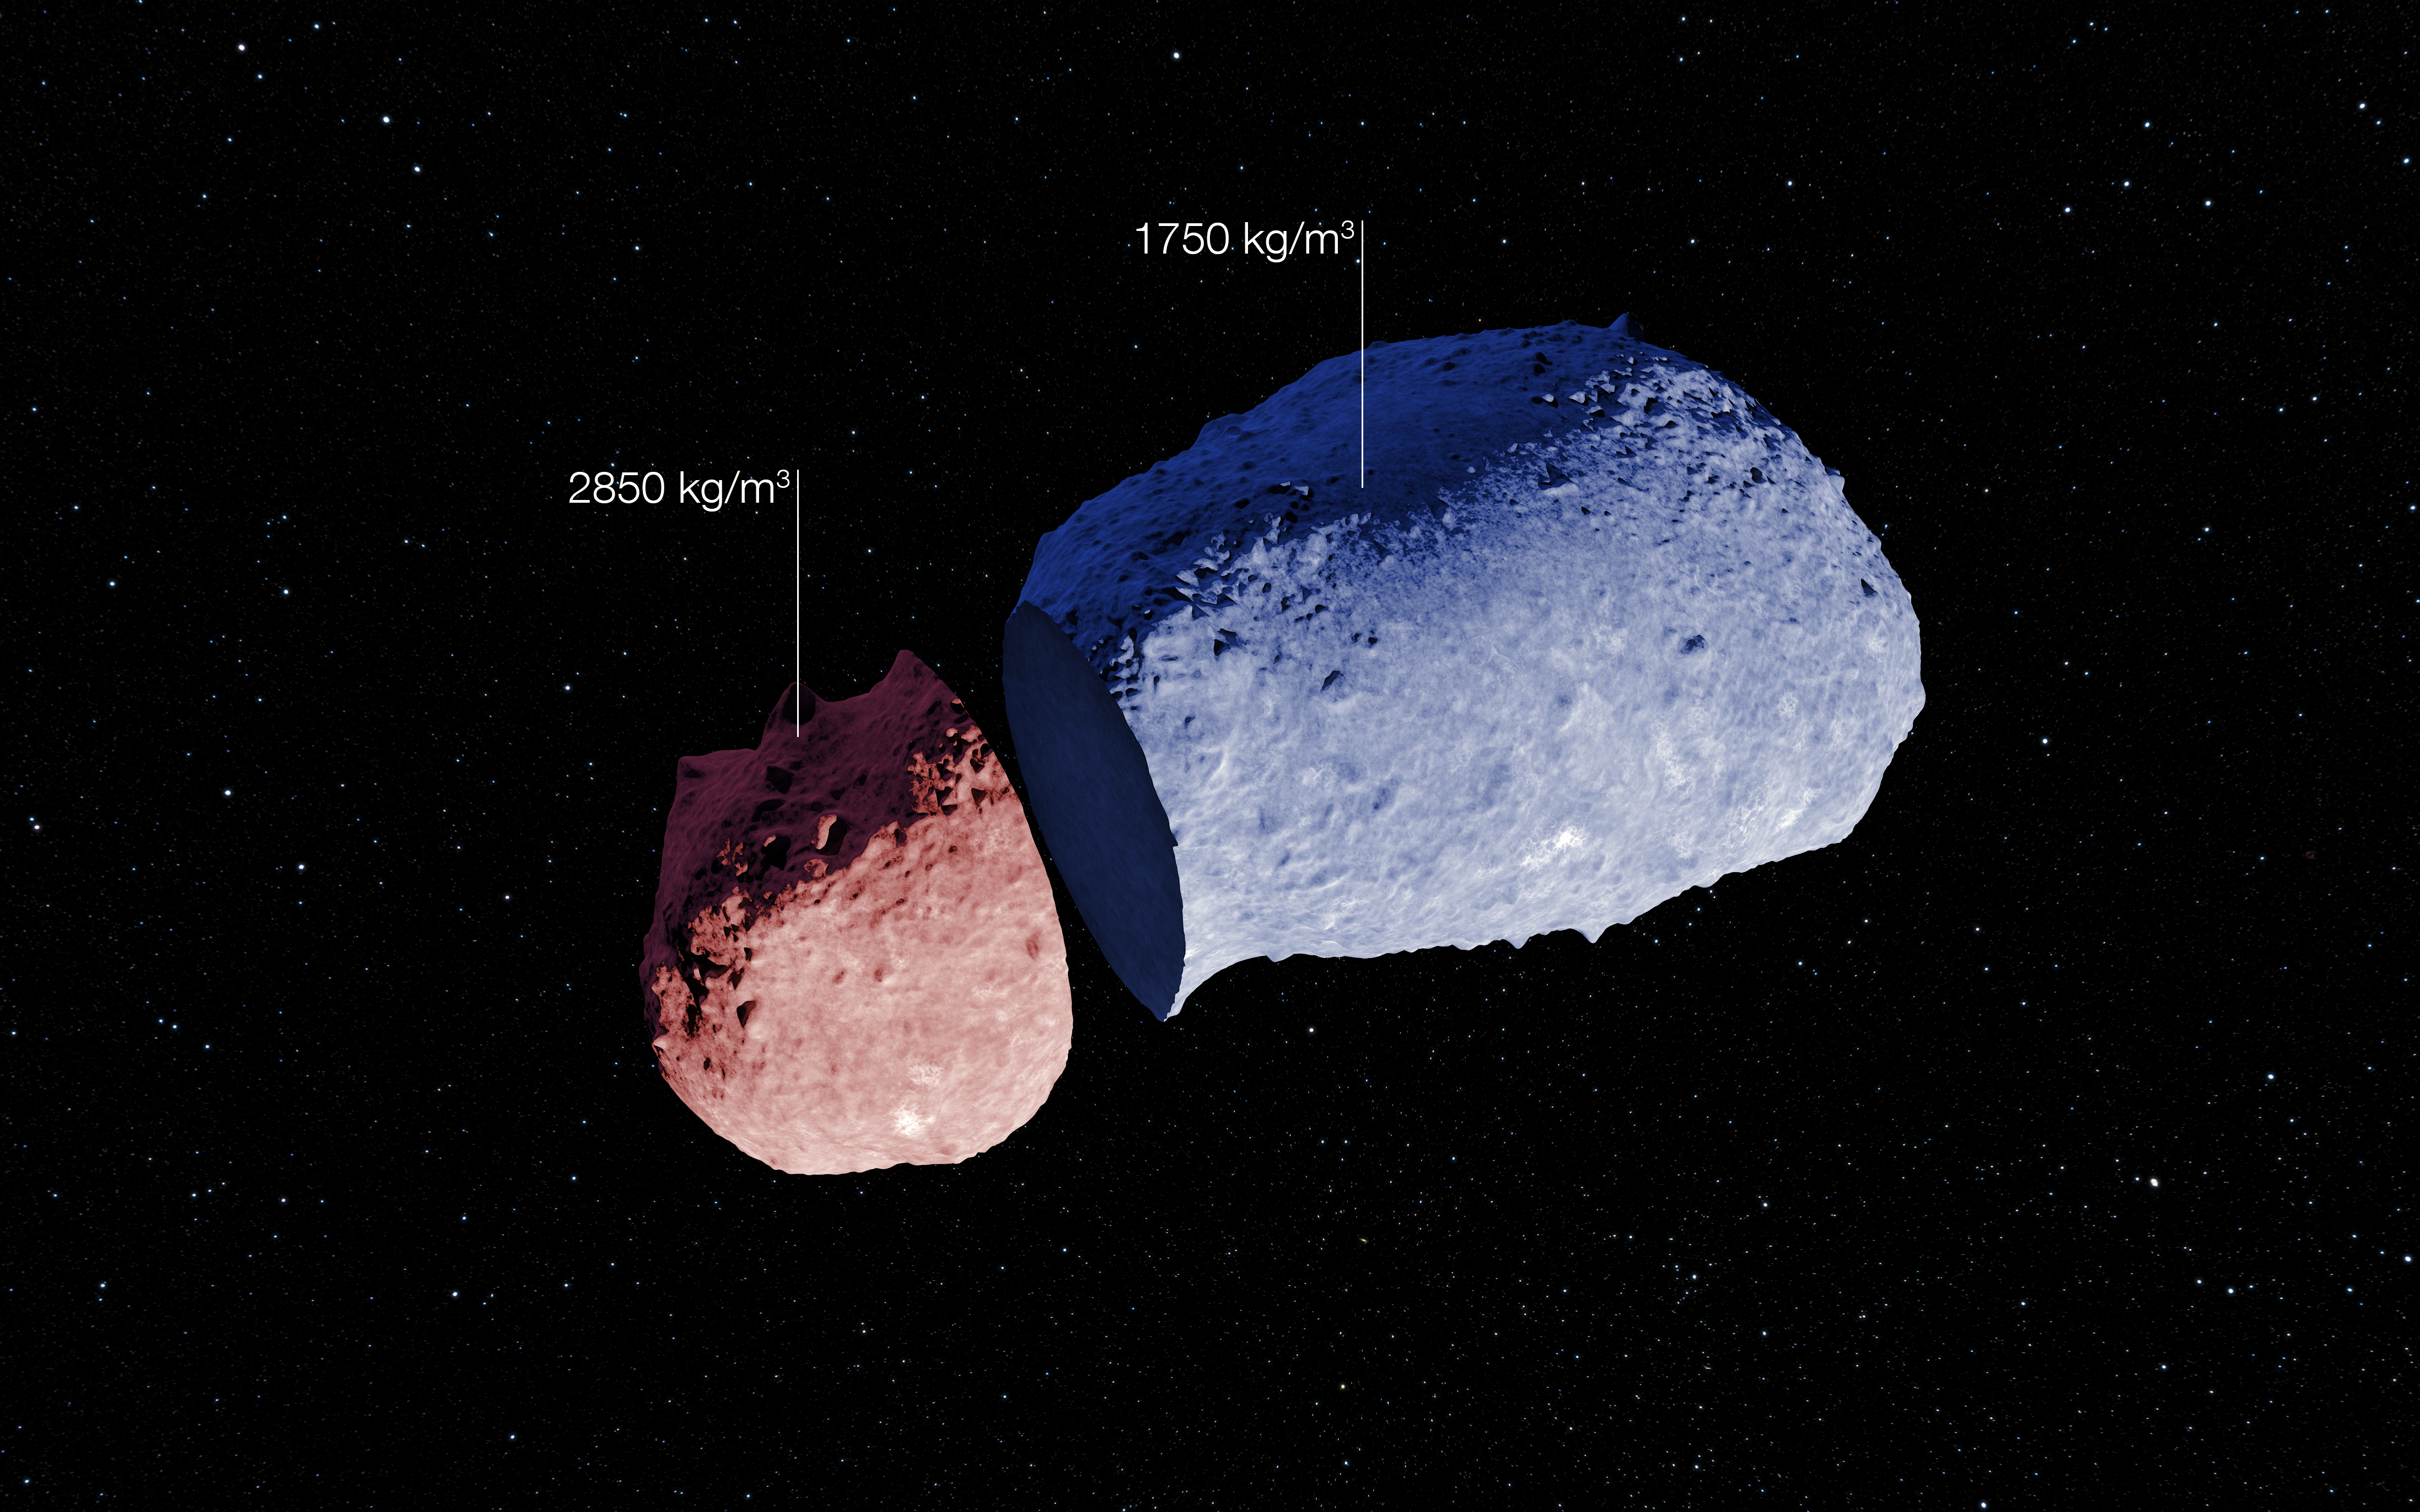

Schematic view of asteroid (25143) Itokawa

A schematic view of the strange peanut-shaped asteroid Itokawa.

By making exquisitely precise timing measurements using ESO’s New Technology Telescope, and combining them with a model of the asteroid's surface topography, a team of astronomers has found that different parts of this asteroid have different densities. As well as revealing secrets about the asteroid’s formation, finding out what lies below the surface of asteroids may also shed light on what happens when bodies collide in the Solar System, and provide clues about how planets form. The shape model used for this view is based on the images collected by JAXA's Hayabusa spacecraft.

Credit: ESO. Acknowledgement: JAXA